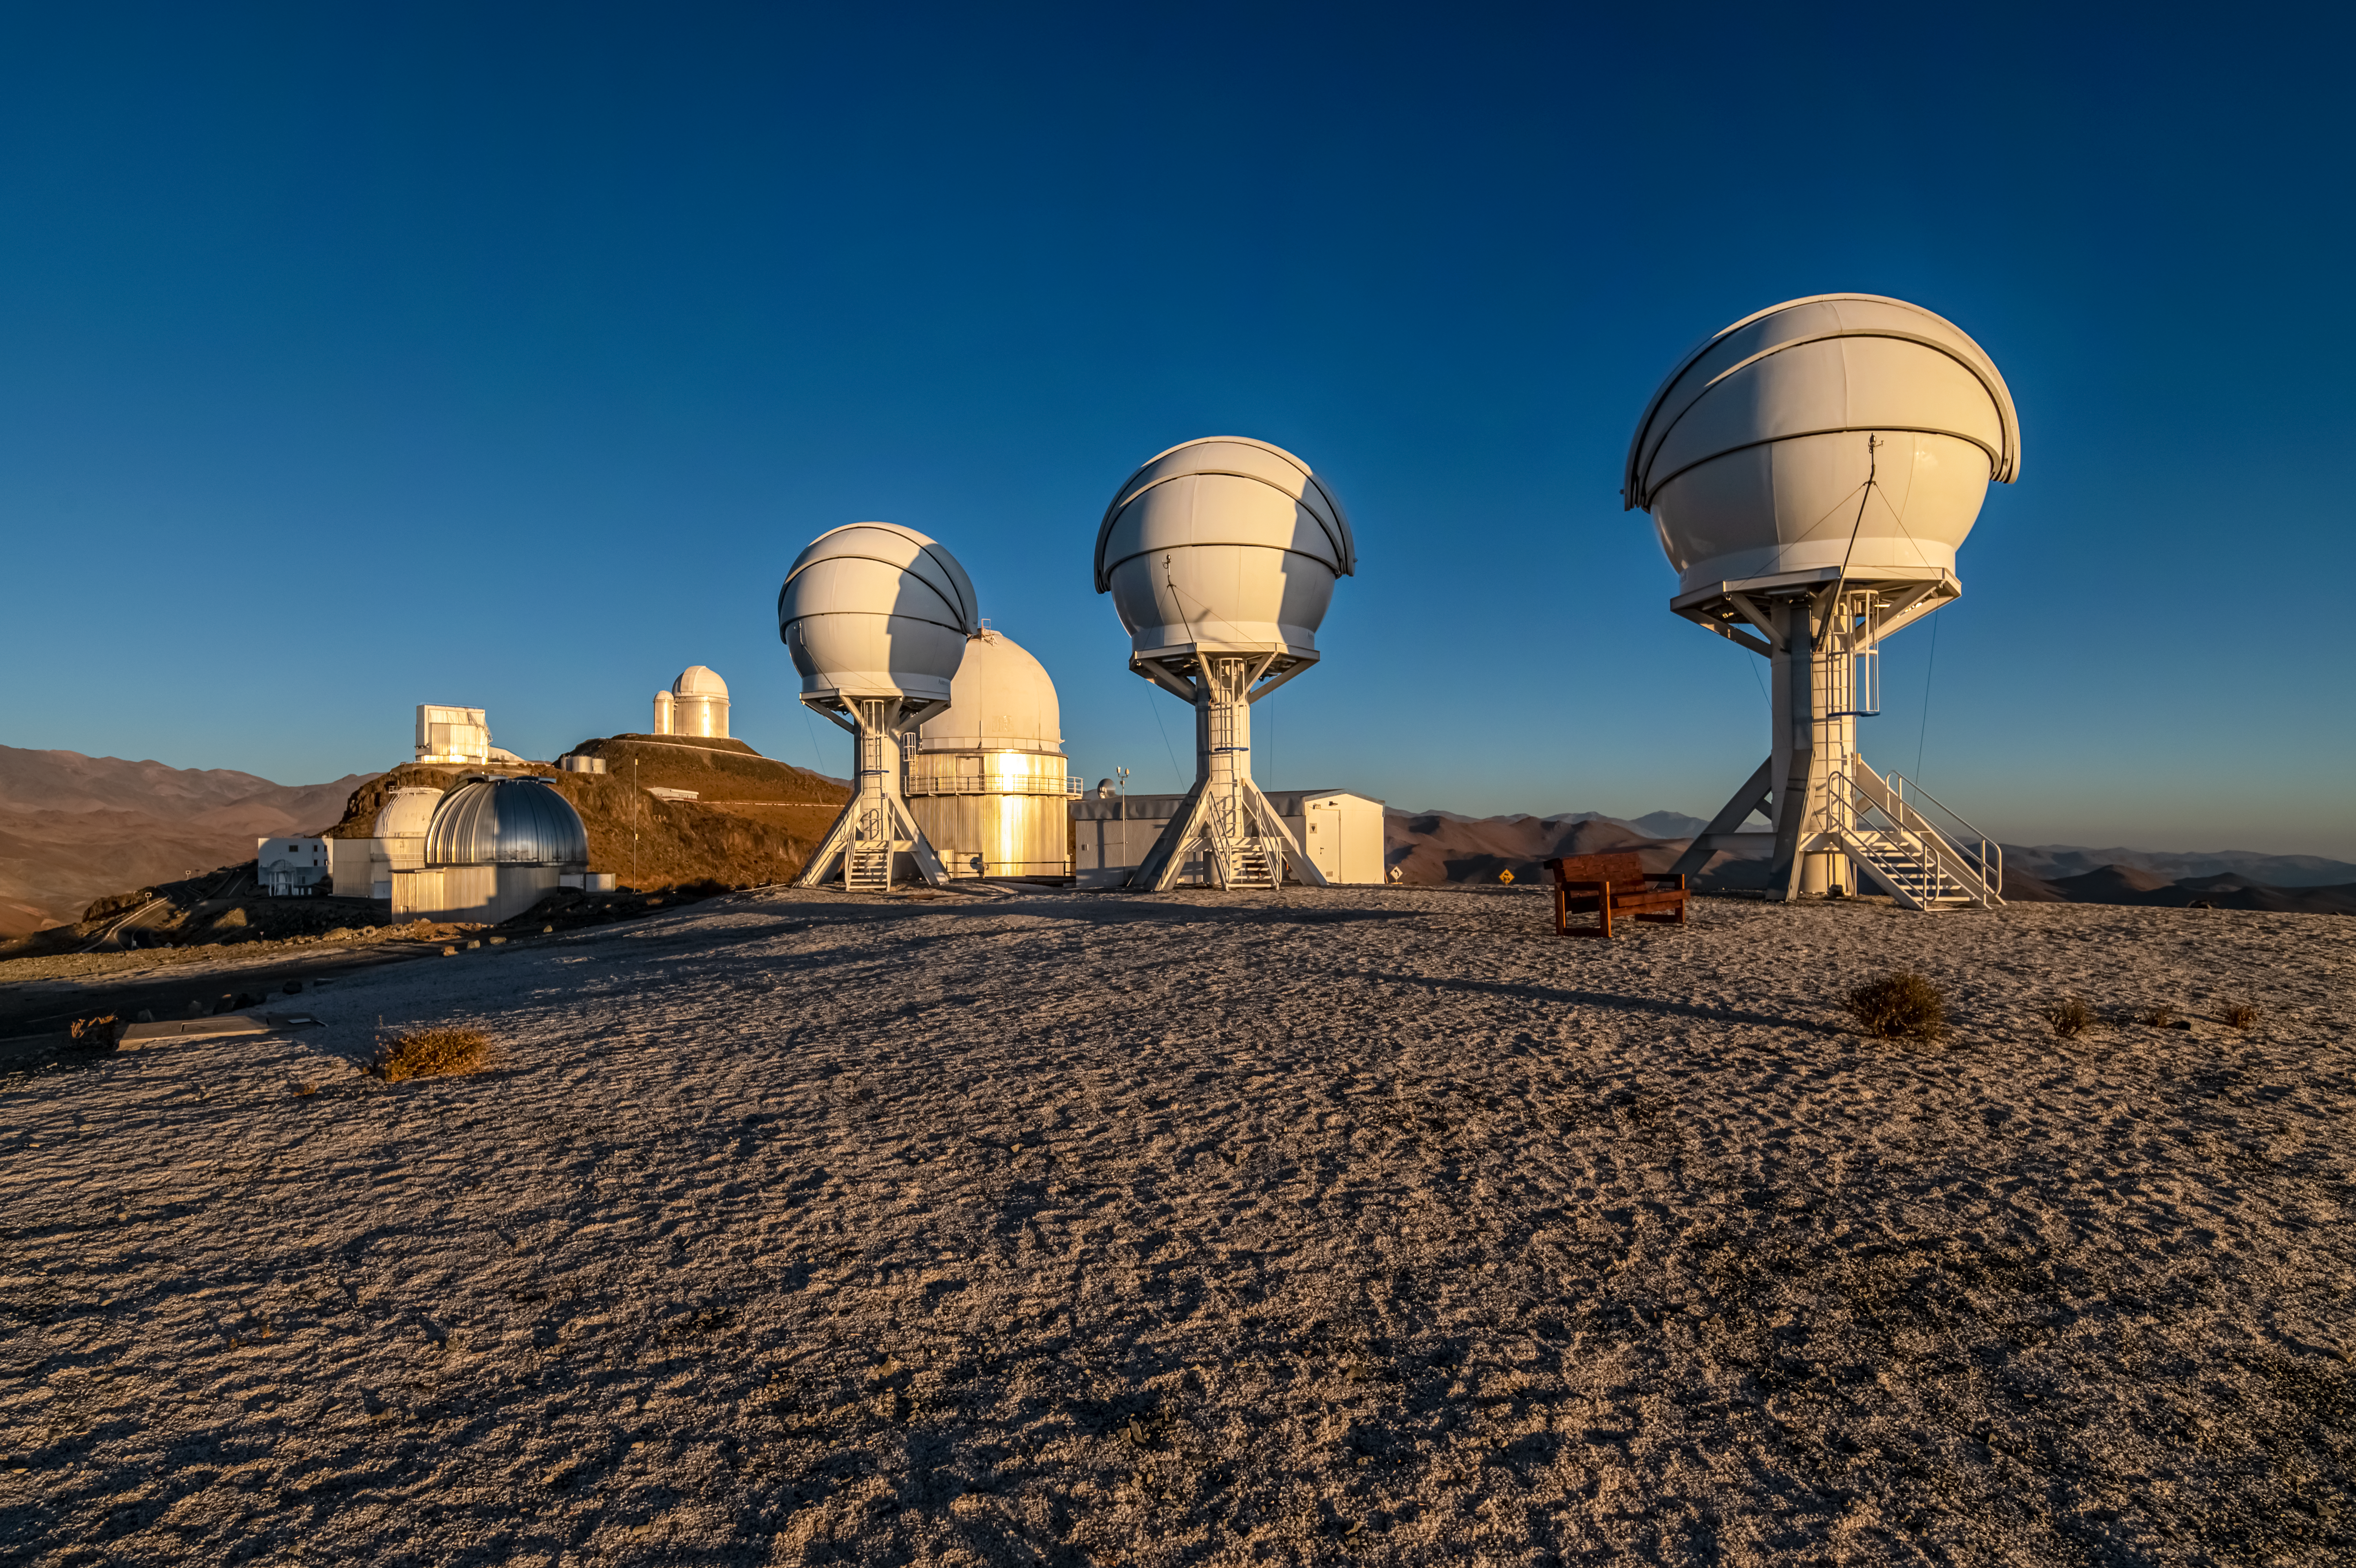

The BlackGEM array at ESO’s La Silla Observatory

Shown in this image are the three telescopes of the BlackGEM array at ESO’s La Silla Observatory in Chile. The telescopes can quickly scan large areas of the sky to find a source that has emitted gravitational waves detected by LIGO and Virgo.

Credit: Zdeněk Bardon (bardon.cz)/ESO